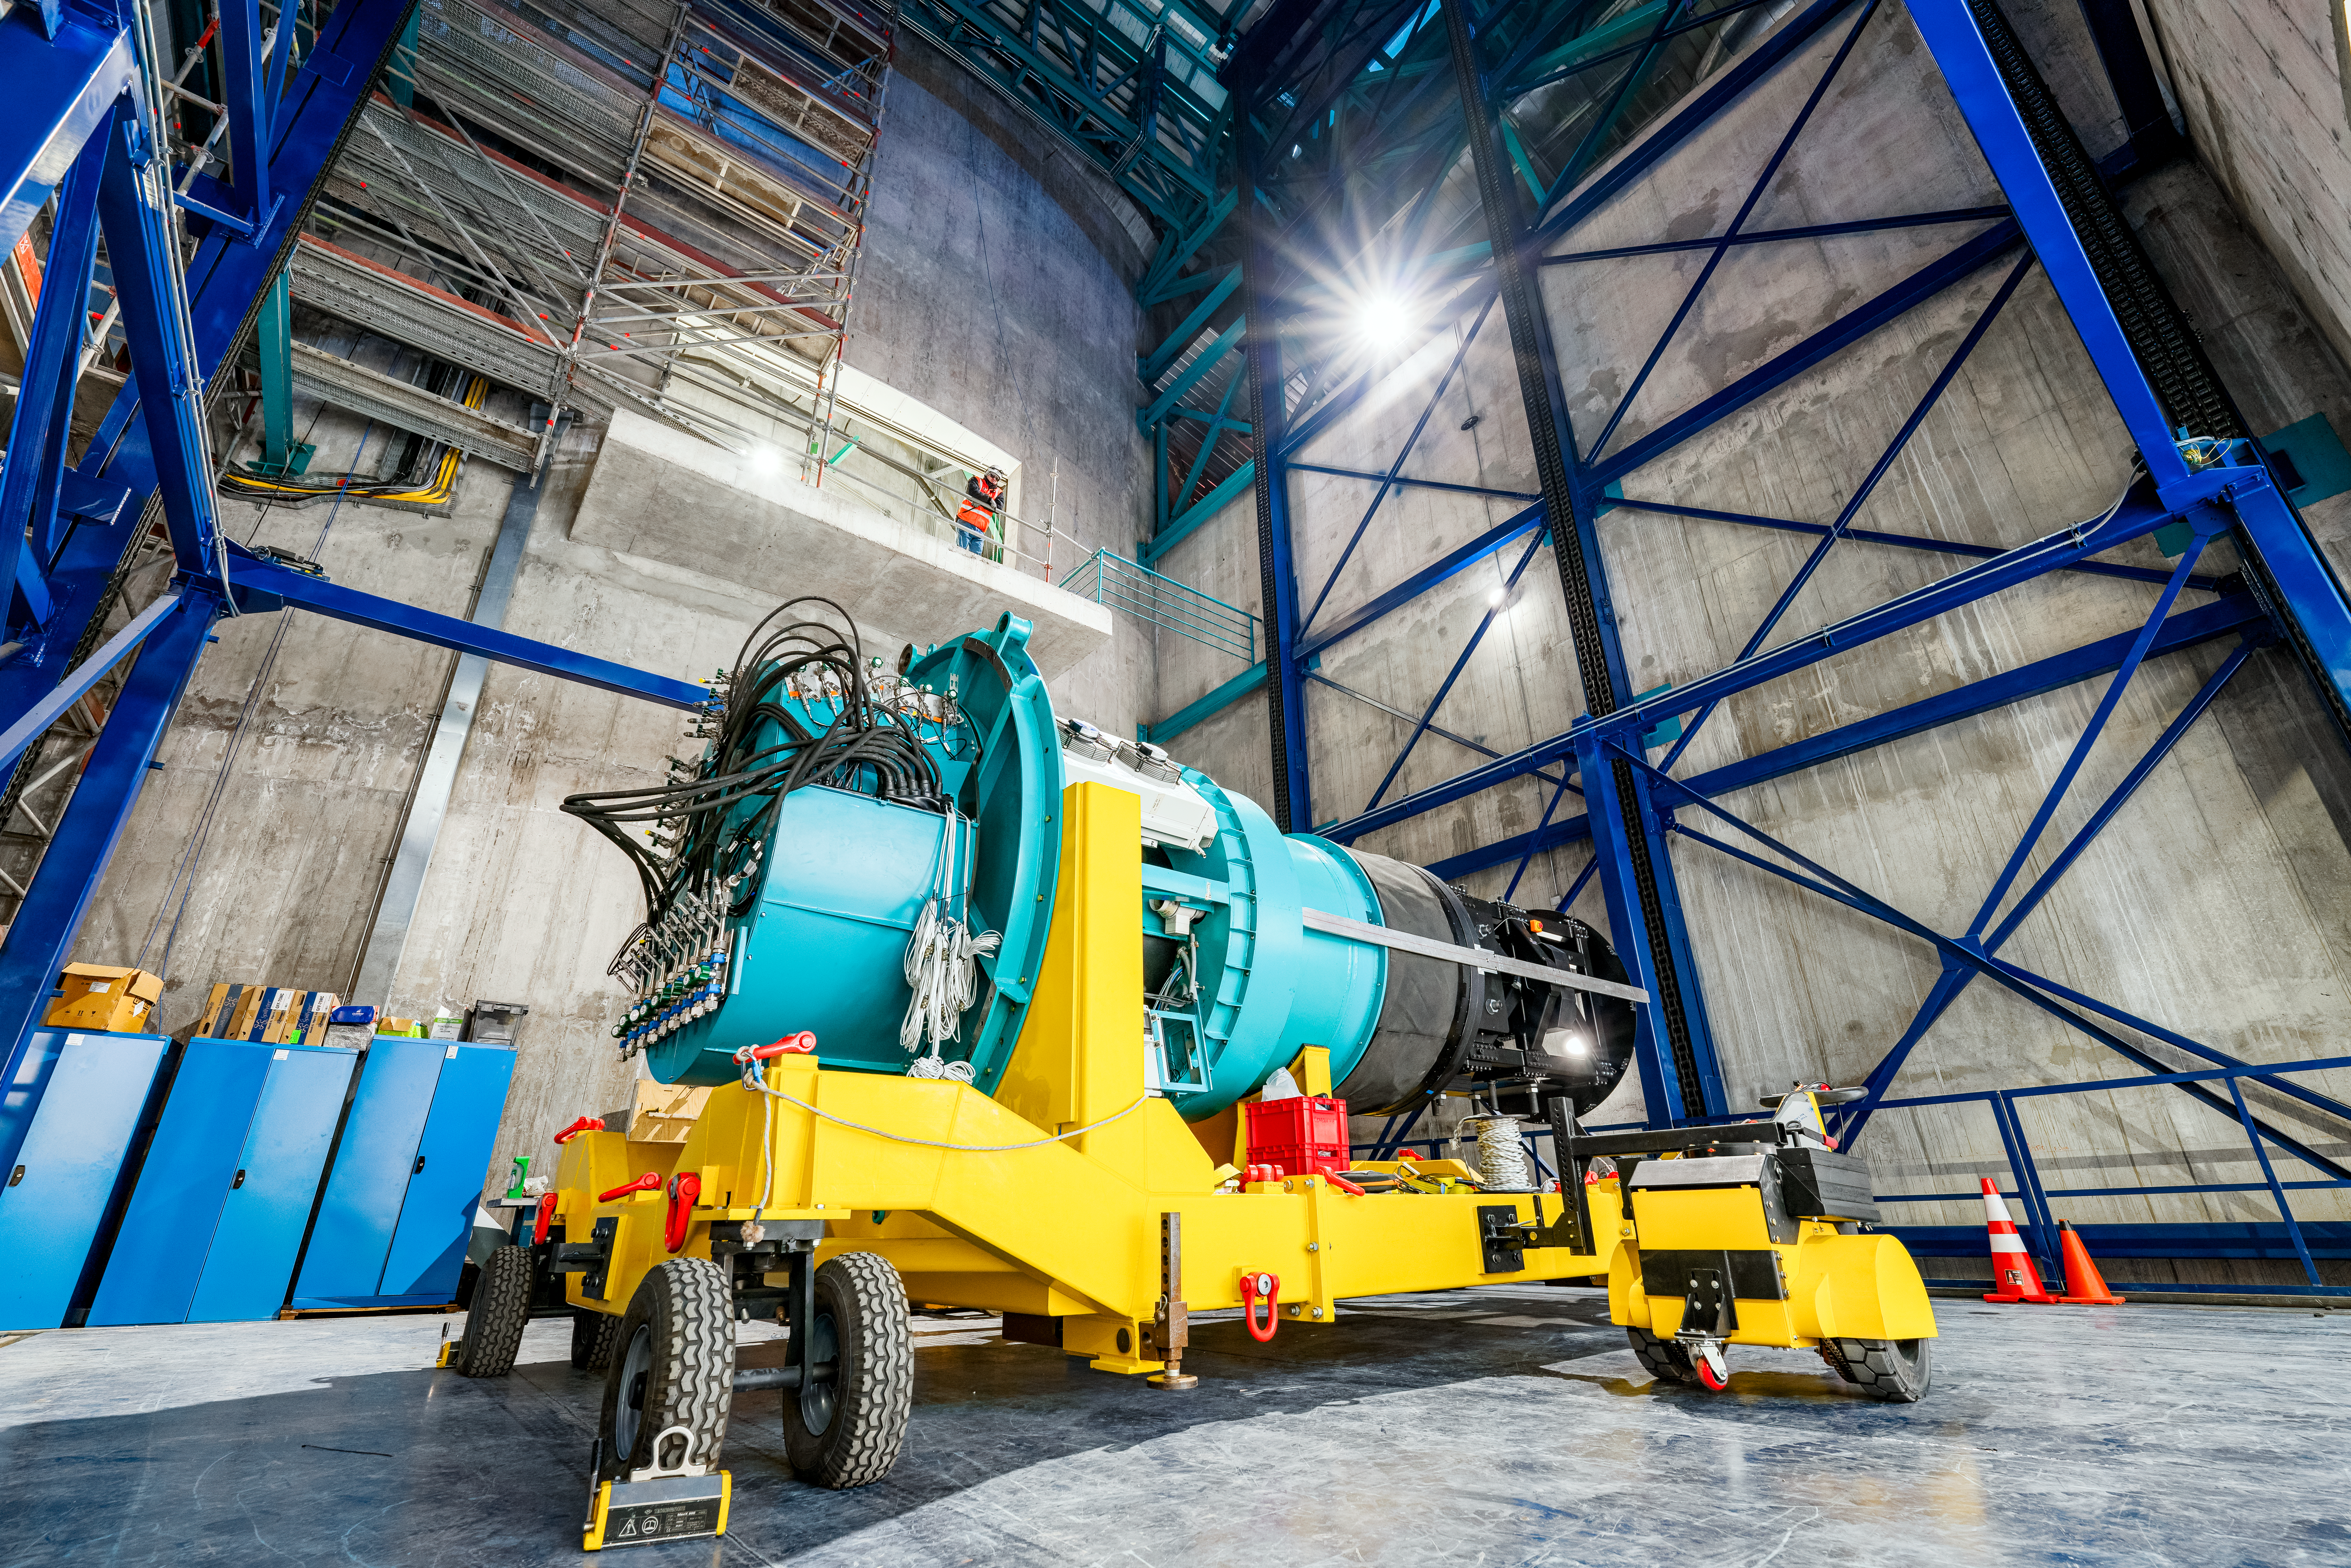

Rubin ComCam Install

Comcam Thursday 22

Credit: Rubin Obs/NSF/AURA/H. Stockebrand